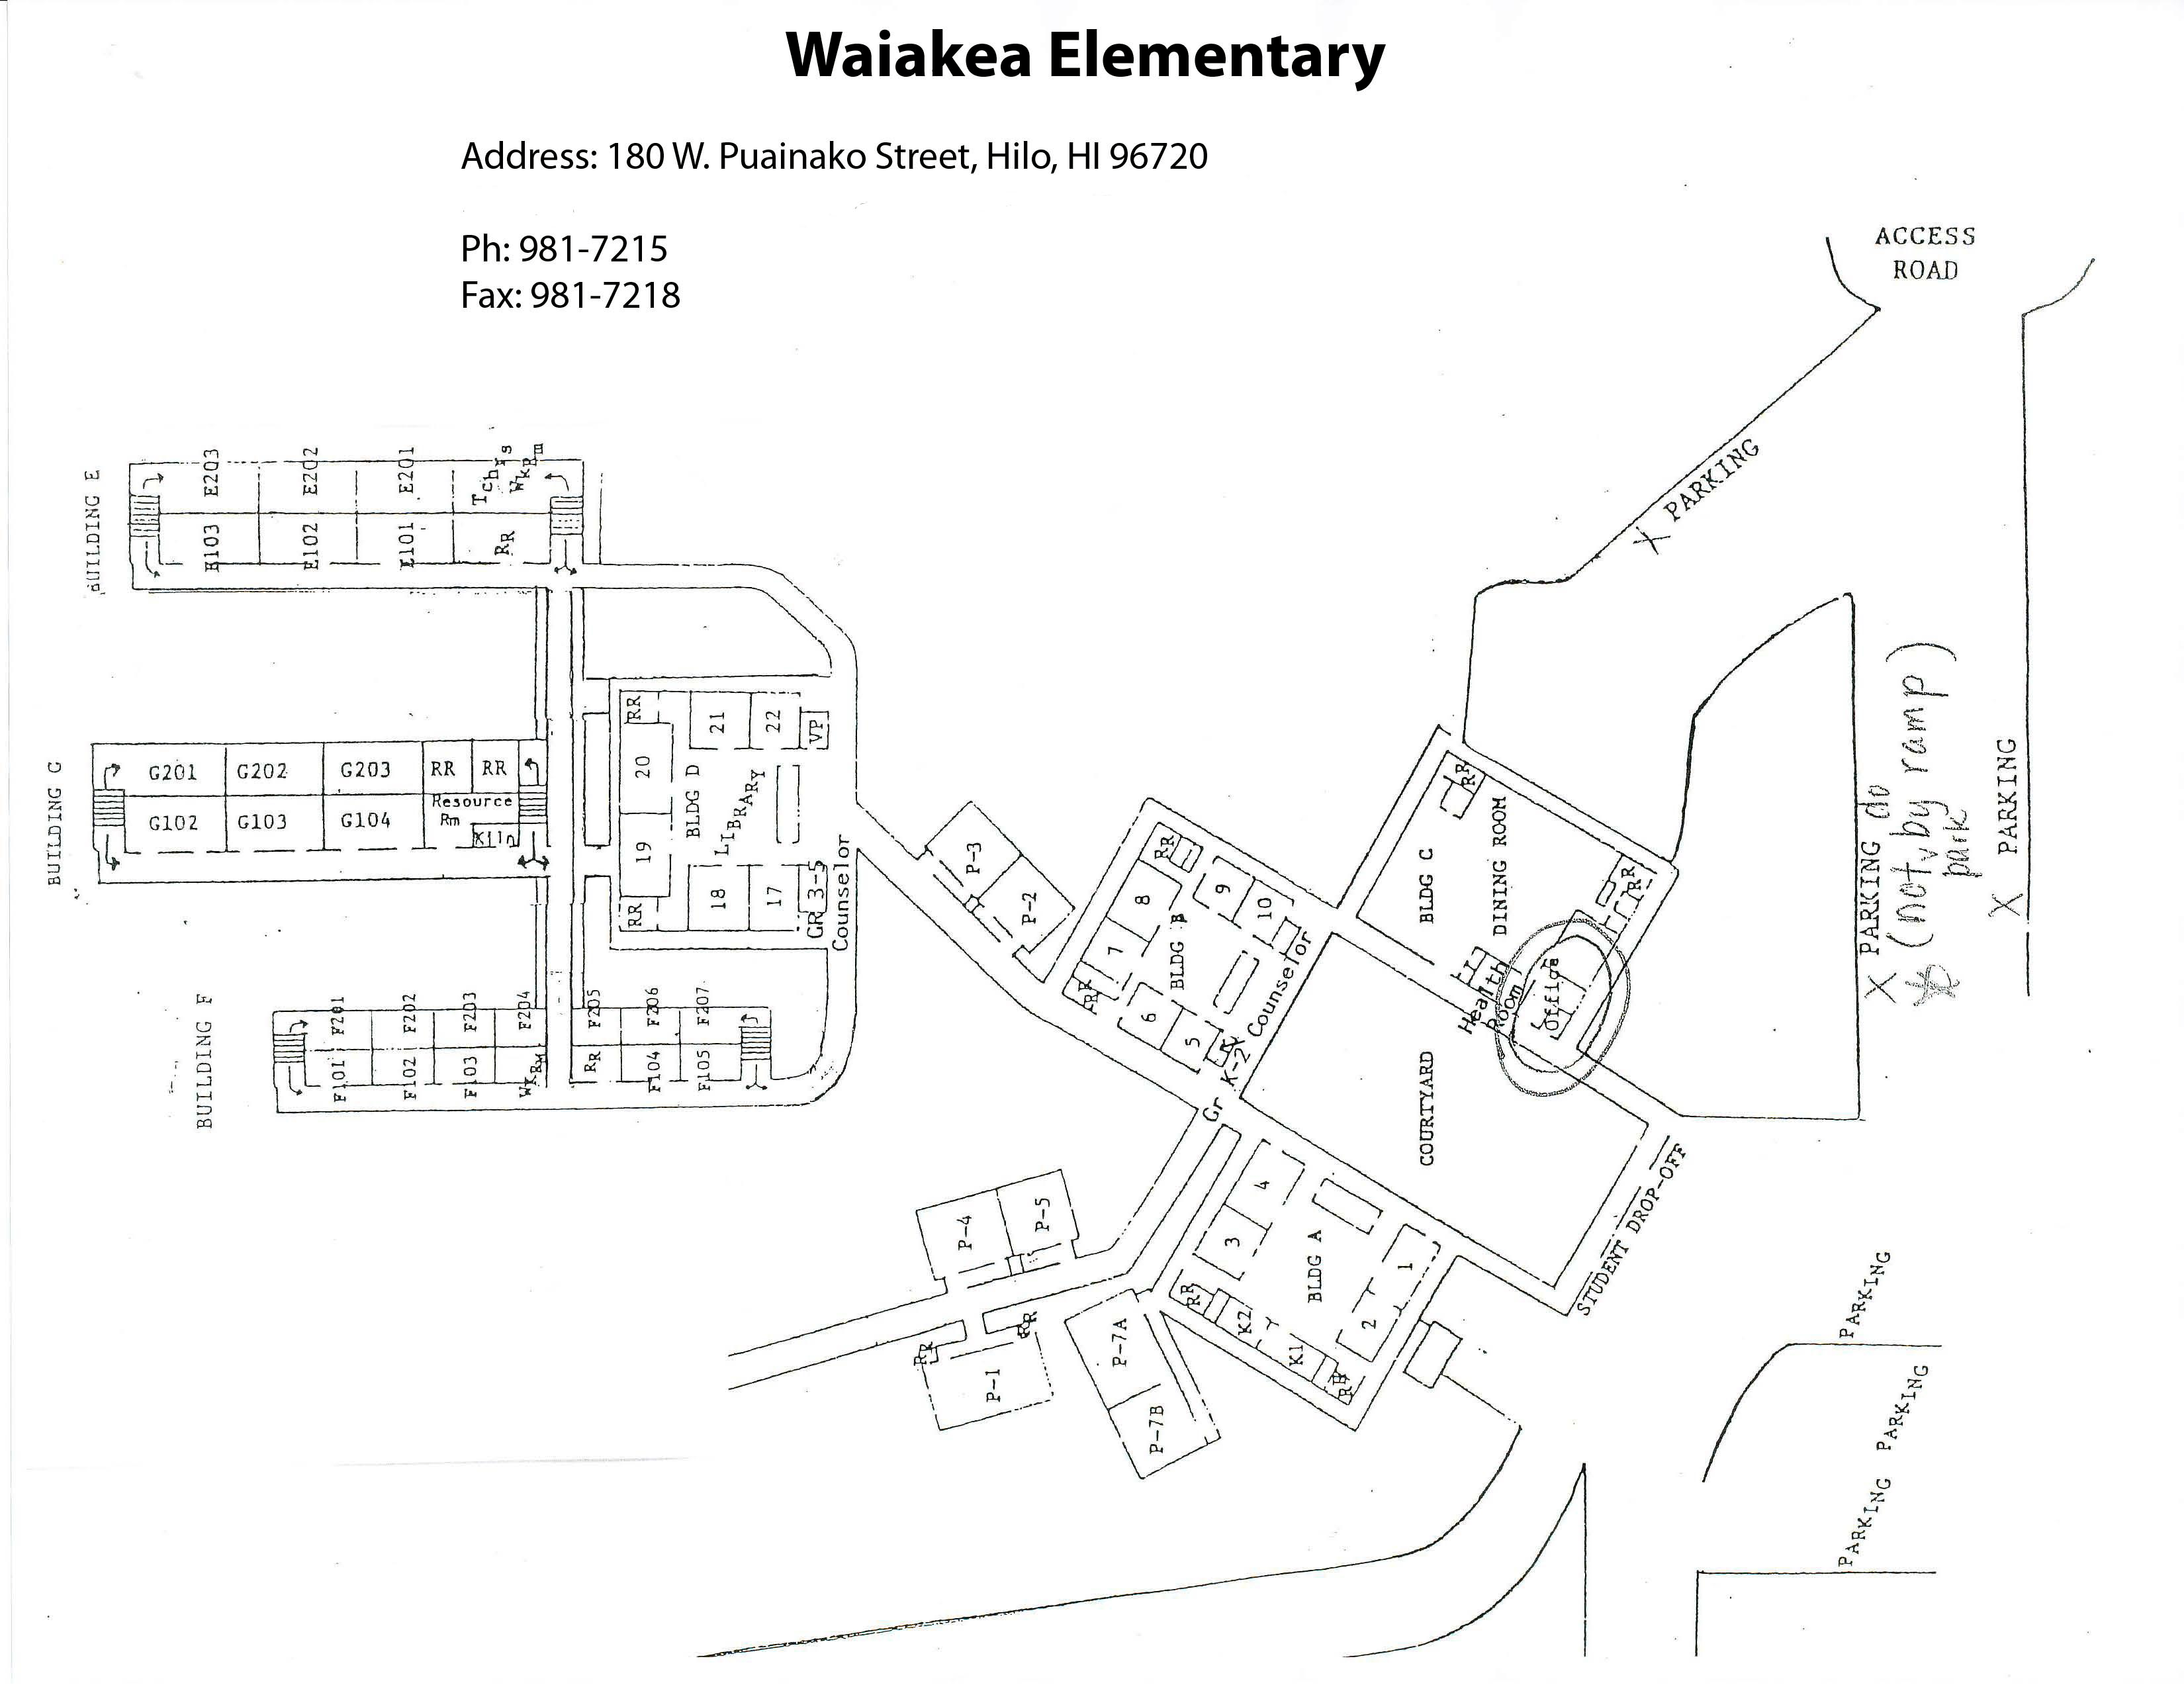

Waiākea Elementary Map

Credit: NOIRLab